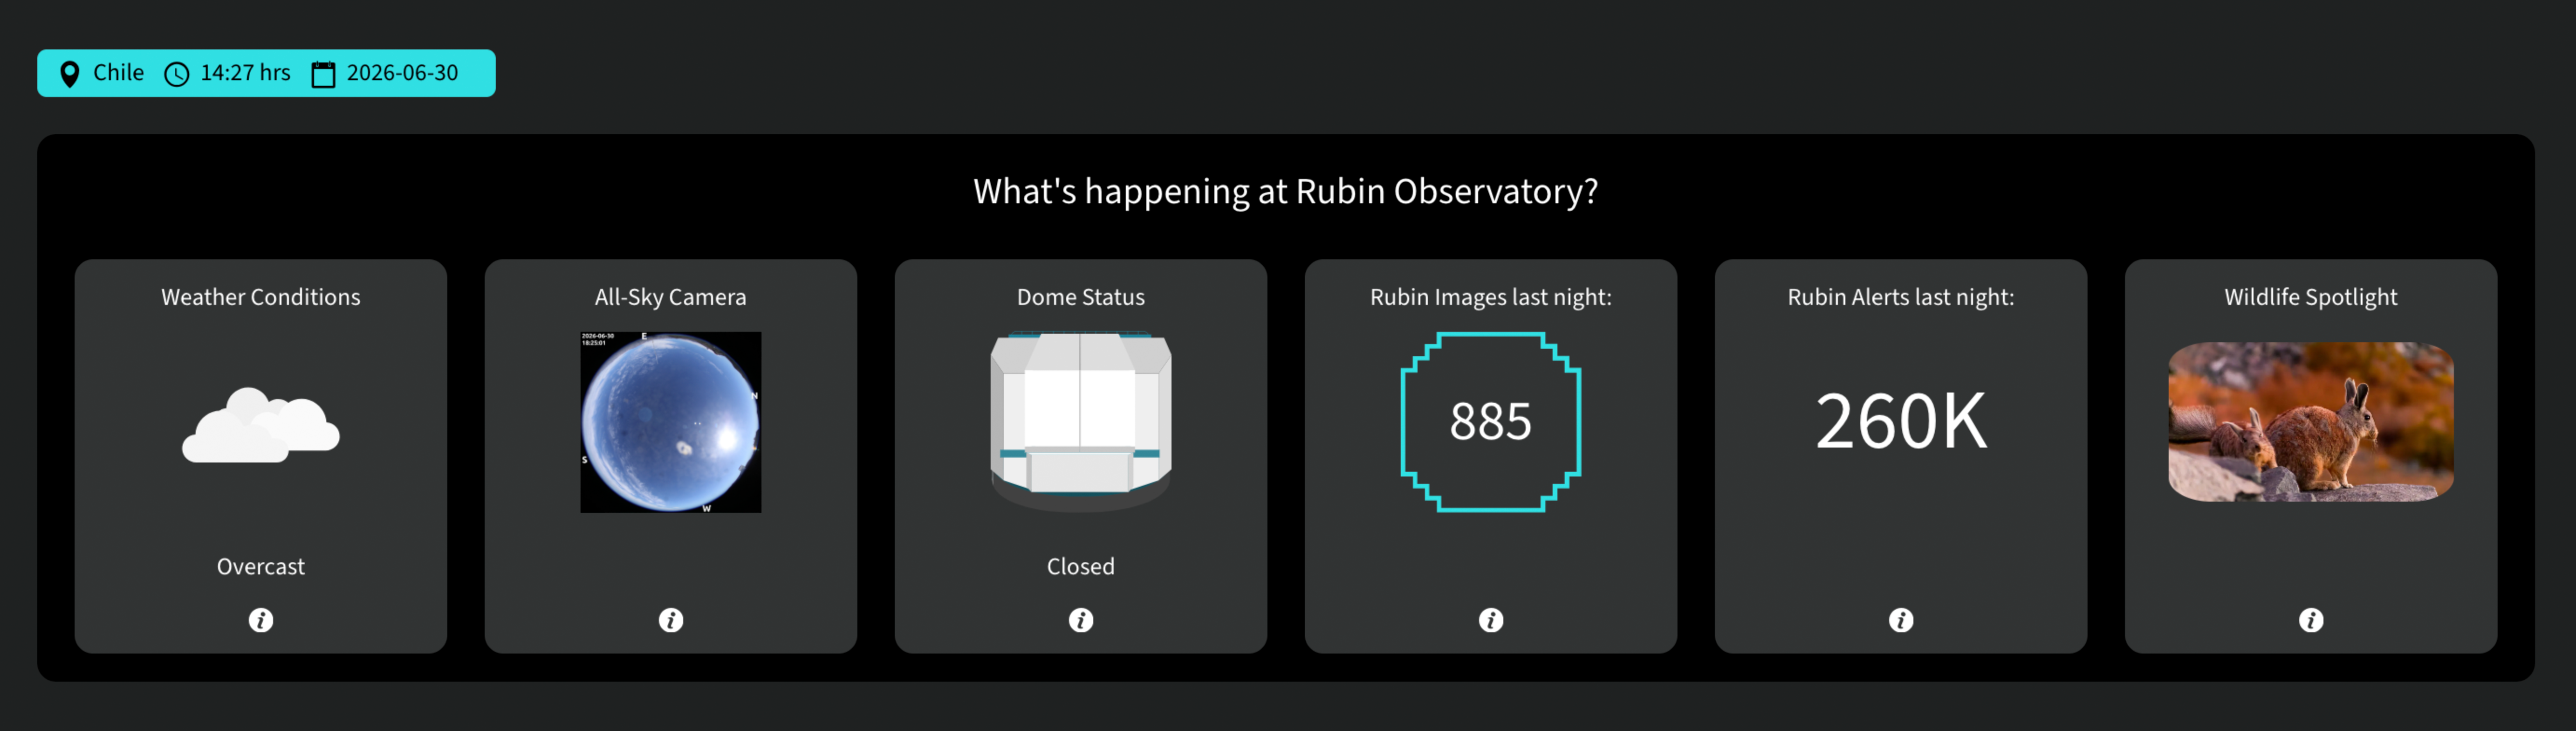

Rubin Dashboard

Credit: NOIRLab